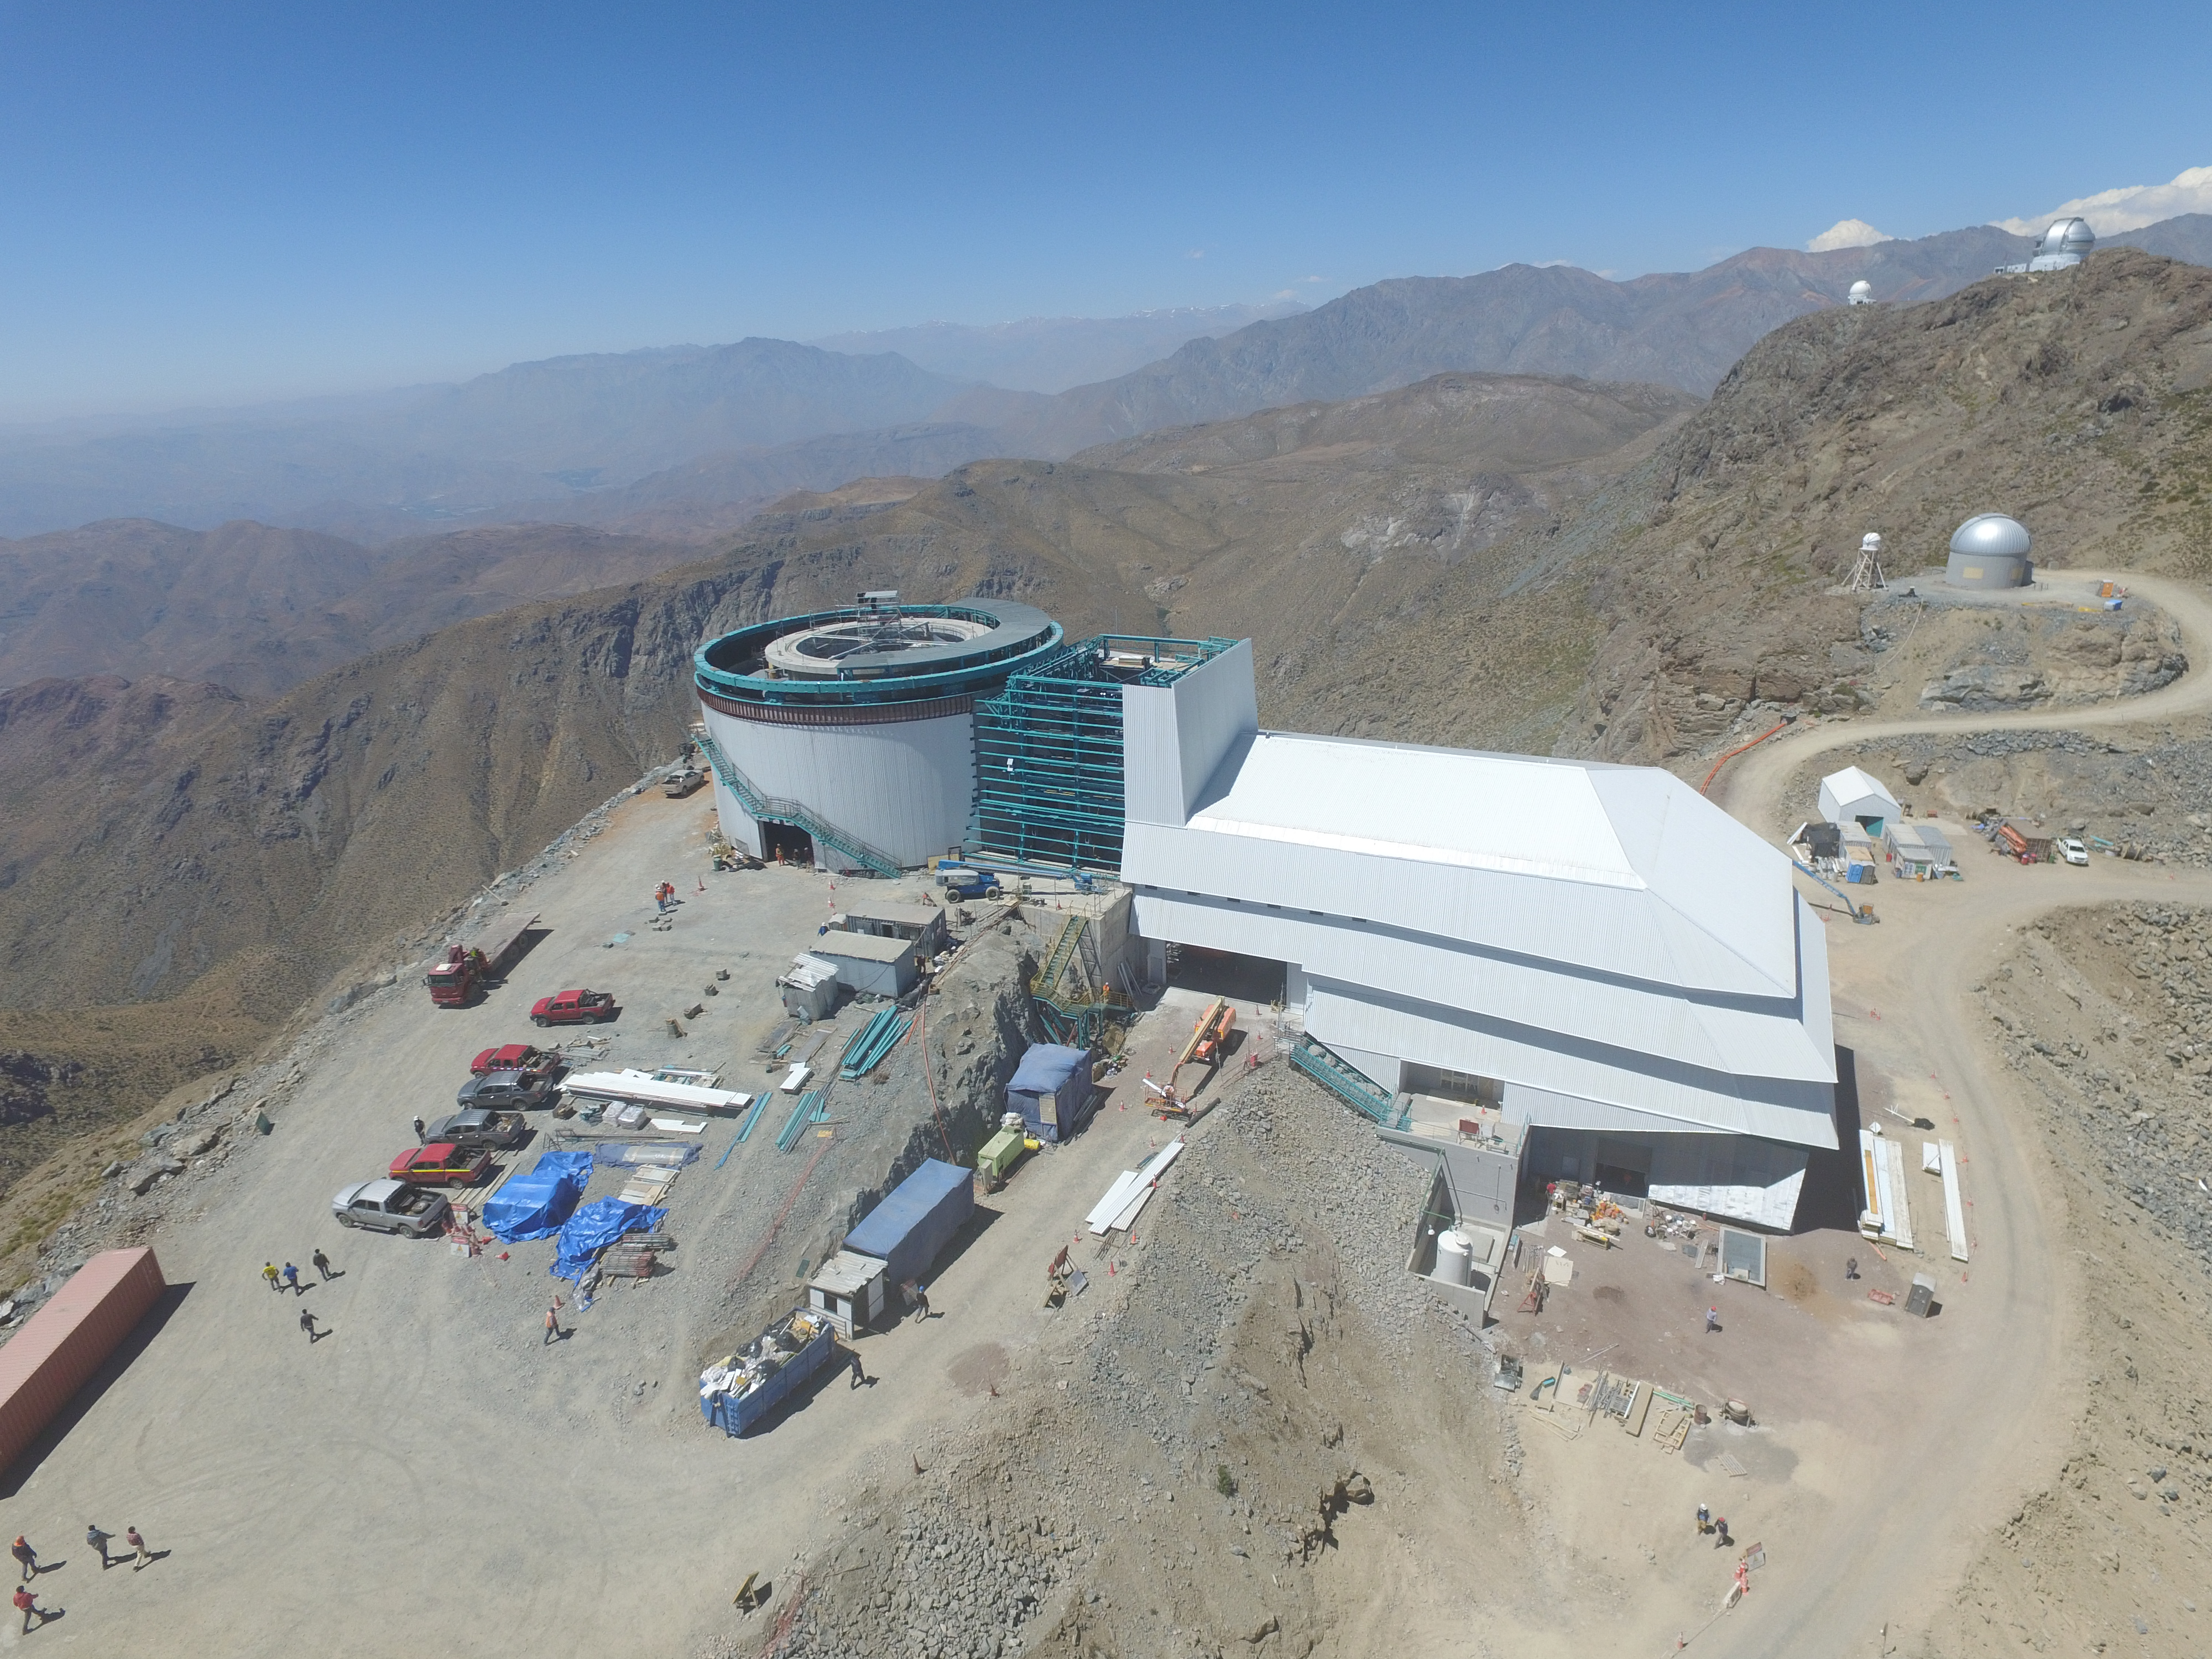

Drone Photo of LSST Facility and Environs December 2017

LSST Assembly Integration Verification (AIV) Manager Jacques Sebag submitted these aerial drone photos of the LSST facility, taken on December 28. The photos were taken after the LSST team collaborated with subcontractor Besalco to move the facility mobile roof to the flat area located on the north side of the lower enclosure. Congratulations to all for this achievement at the end of 2017!

Credit: Rubin Observatory/NSF/AURA